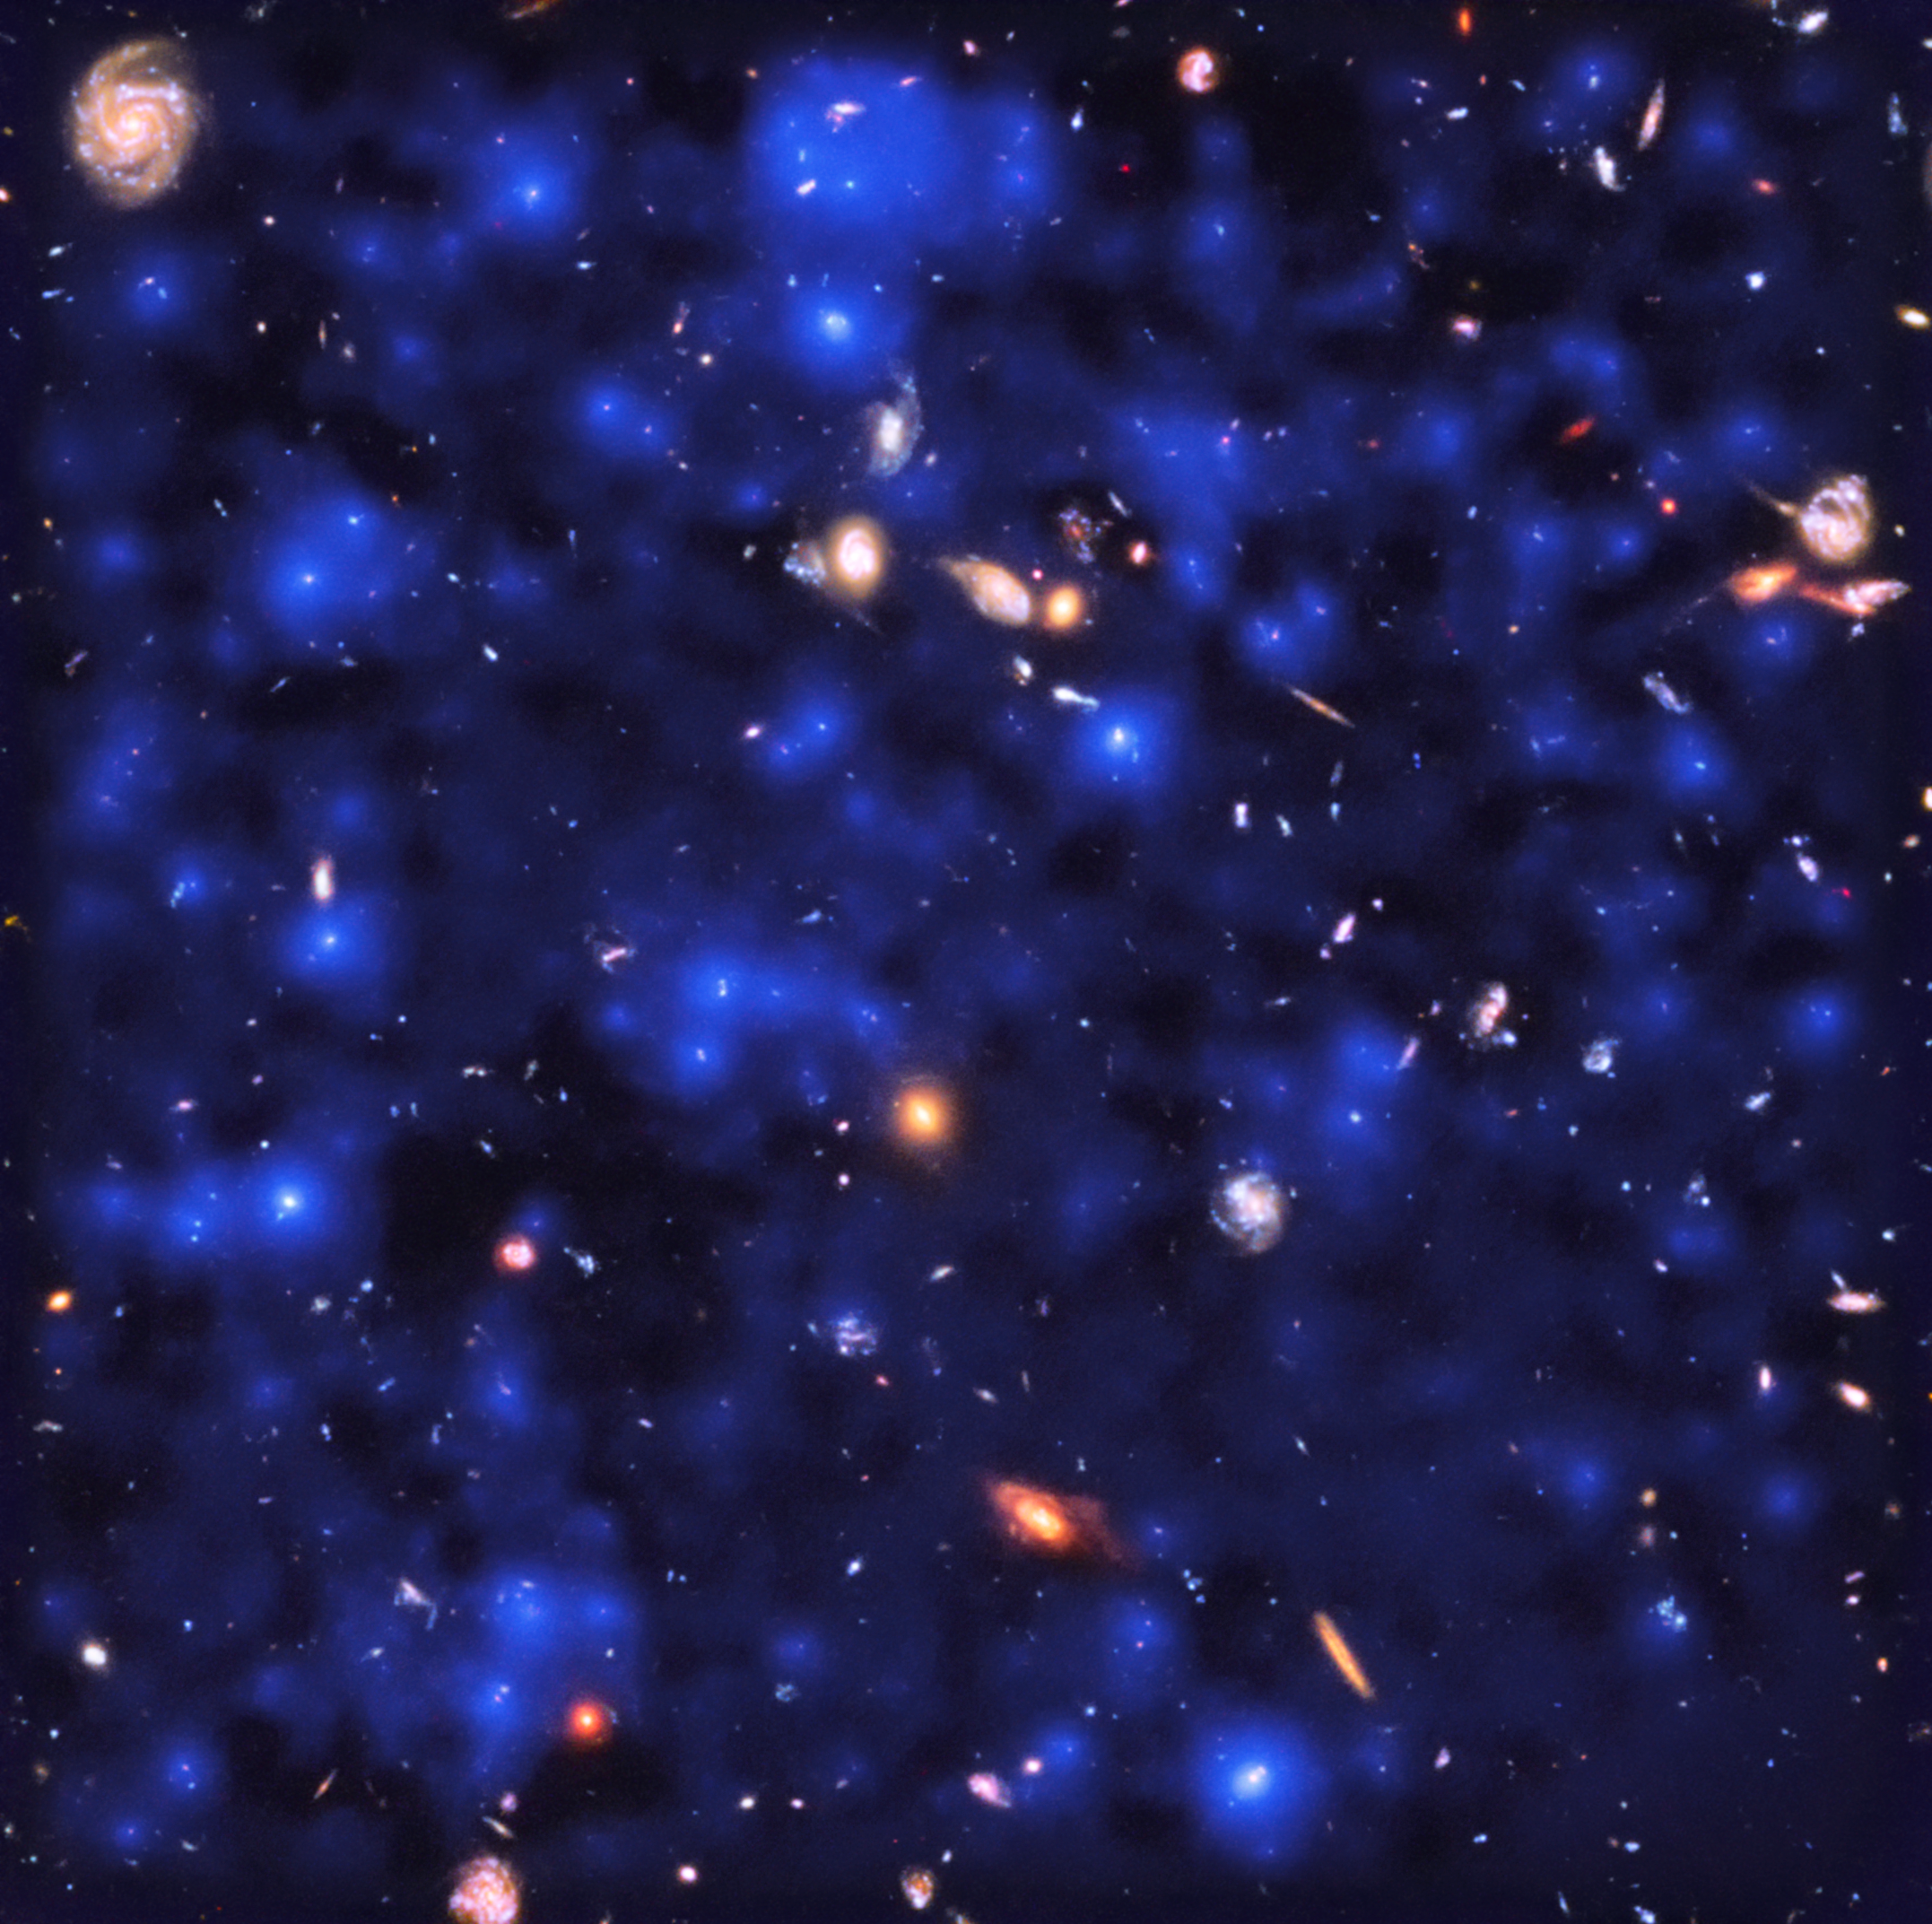

A Universe Aglow

Deep observations made with the MUSE spectrograph on ESO’s Very Large Telescope have uncovered vast cosmic reservoirs of atomic hydrogen surrounding distant galaxies. The exquisite sensitivity of MUSE allowed for direct observations of dim clouds of hydrogen glowing with Lyman-alpha emission in the early Universe — revealing that almost the whole night sky is invisibly aglow.

Credit: ESA/Hubble & NASA, ESO/ Lutz Wisotzki et al.